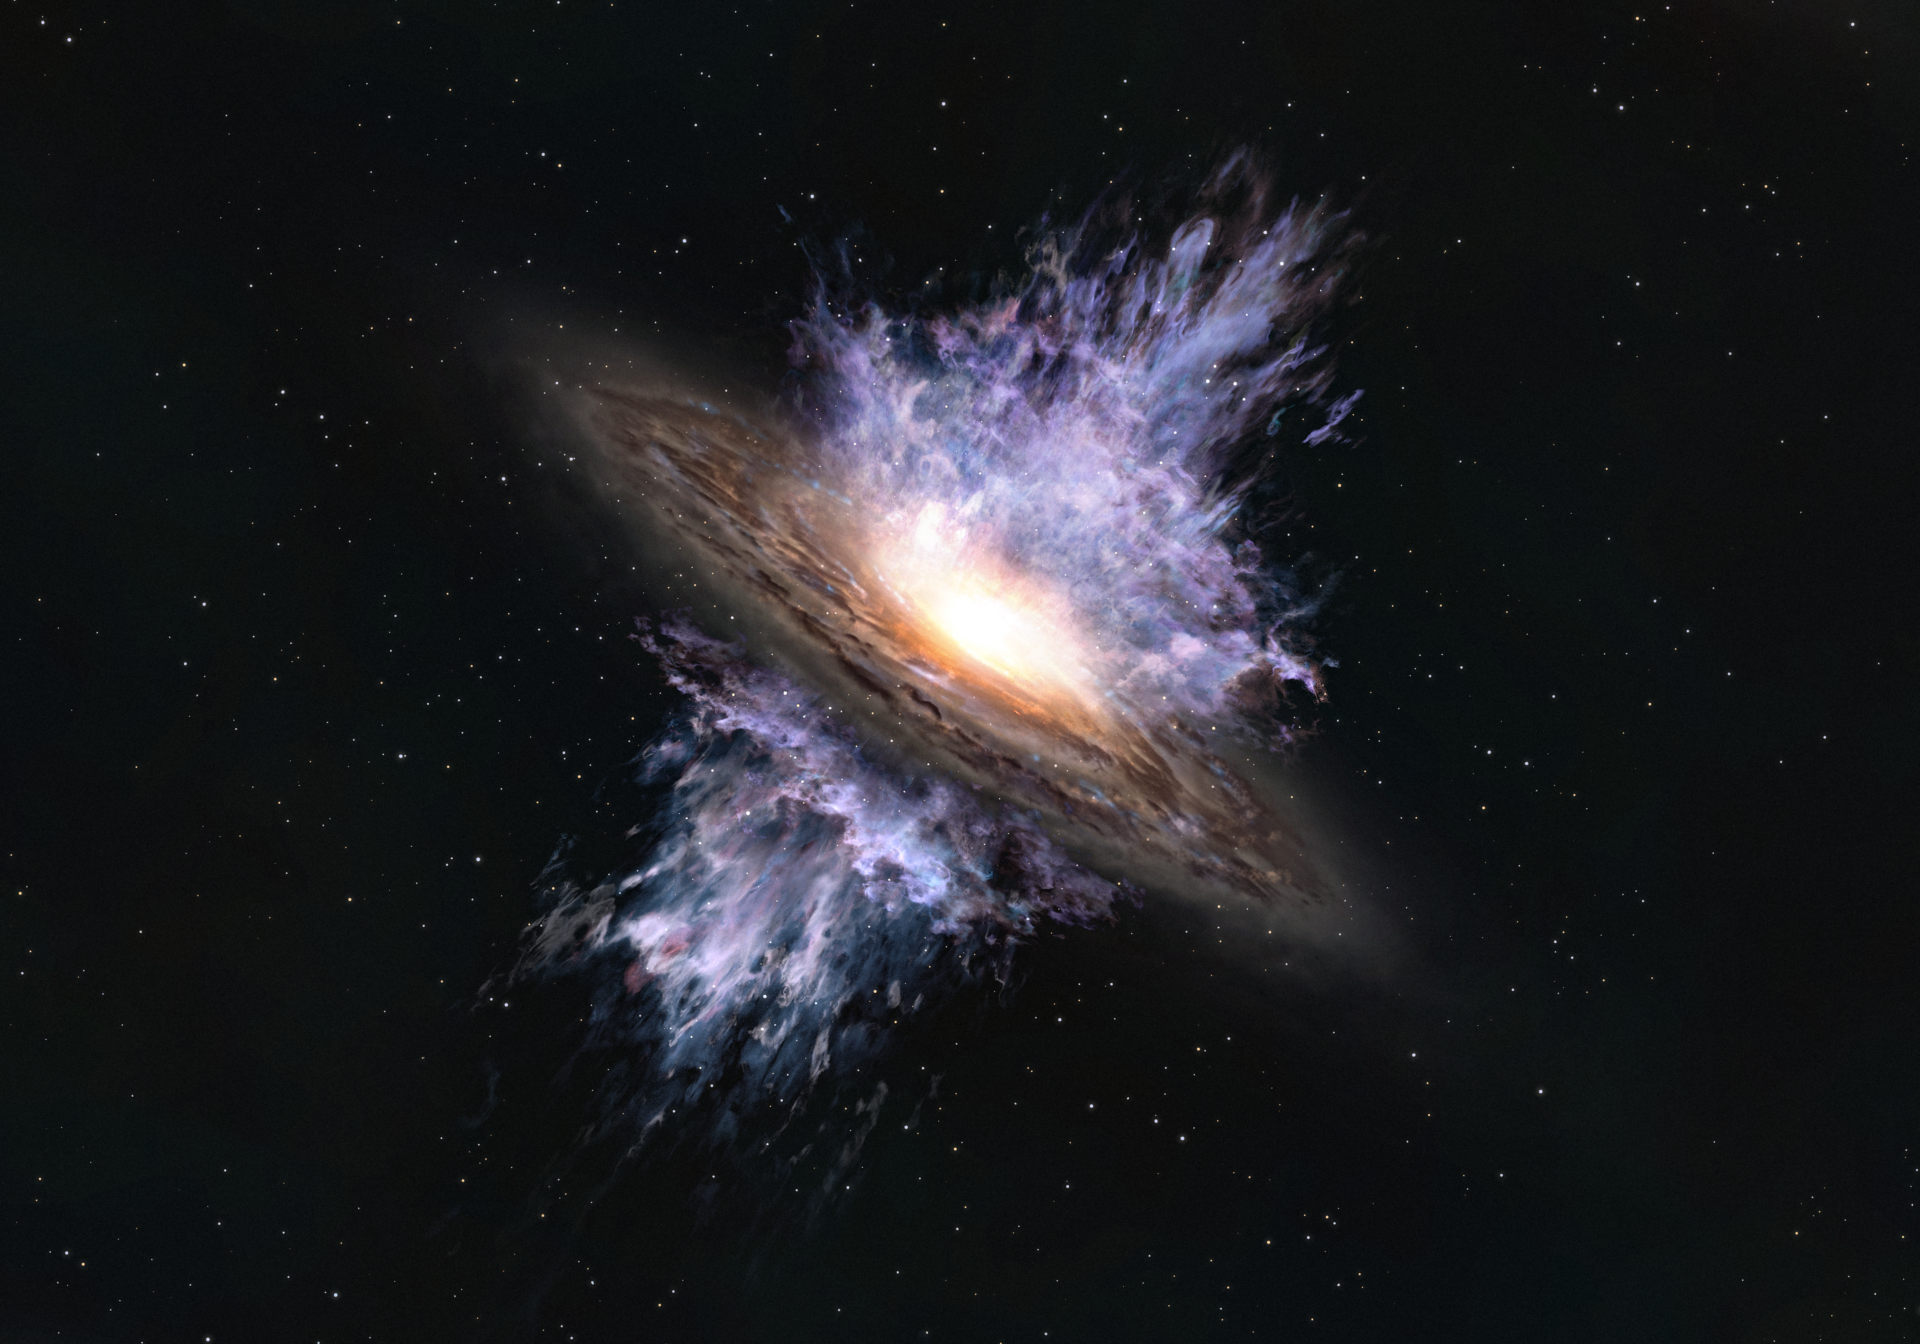

202106_highzwind

Artist's impression of a galactic wind driven by a supermassive black hole located in the center of a galaxy. The intense energy emanating from the black hole creates a galaxy-scale flow of gas that blows away the interstellar matter that is the material for forming stars.

Credit: ALMA (ESO/NAOJ/NRAO)